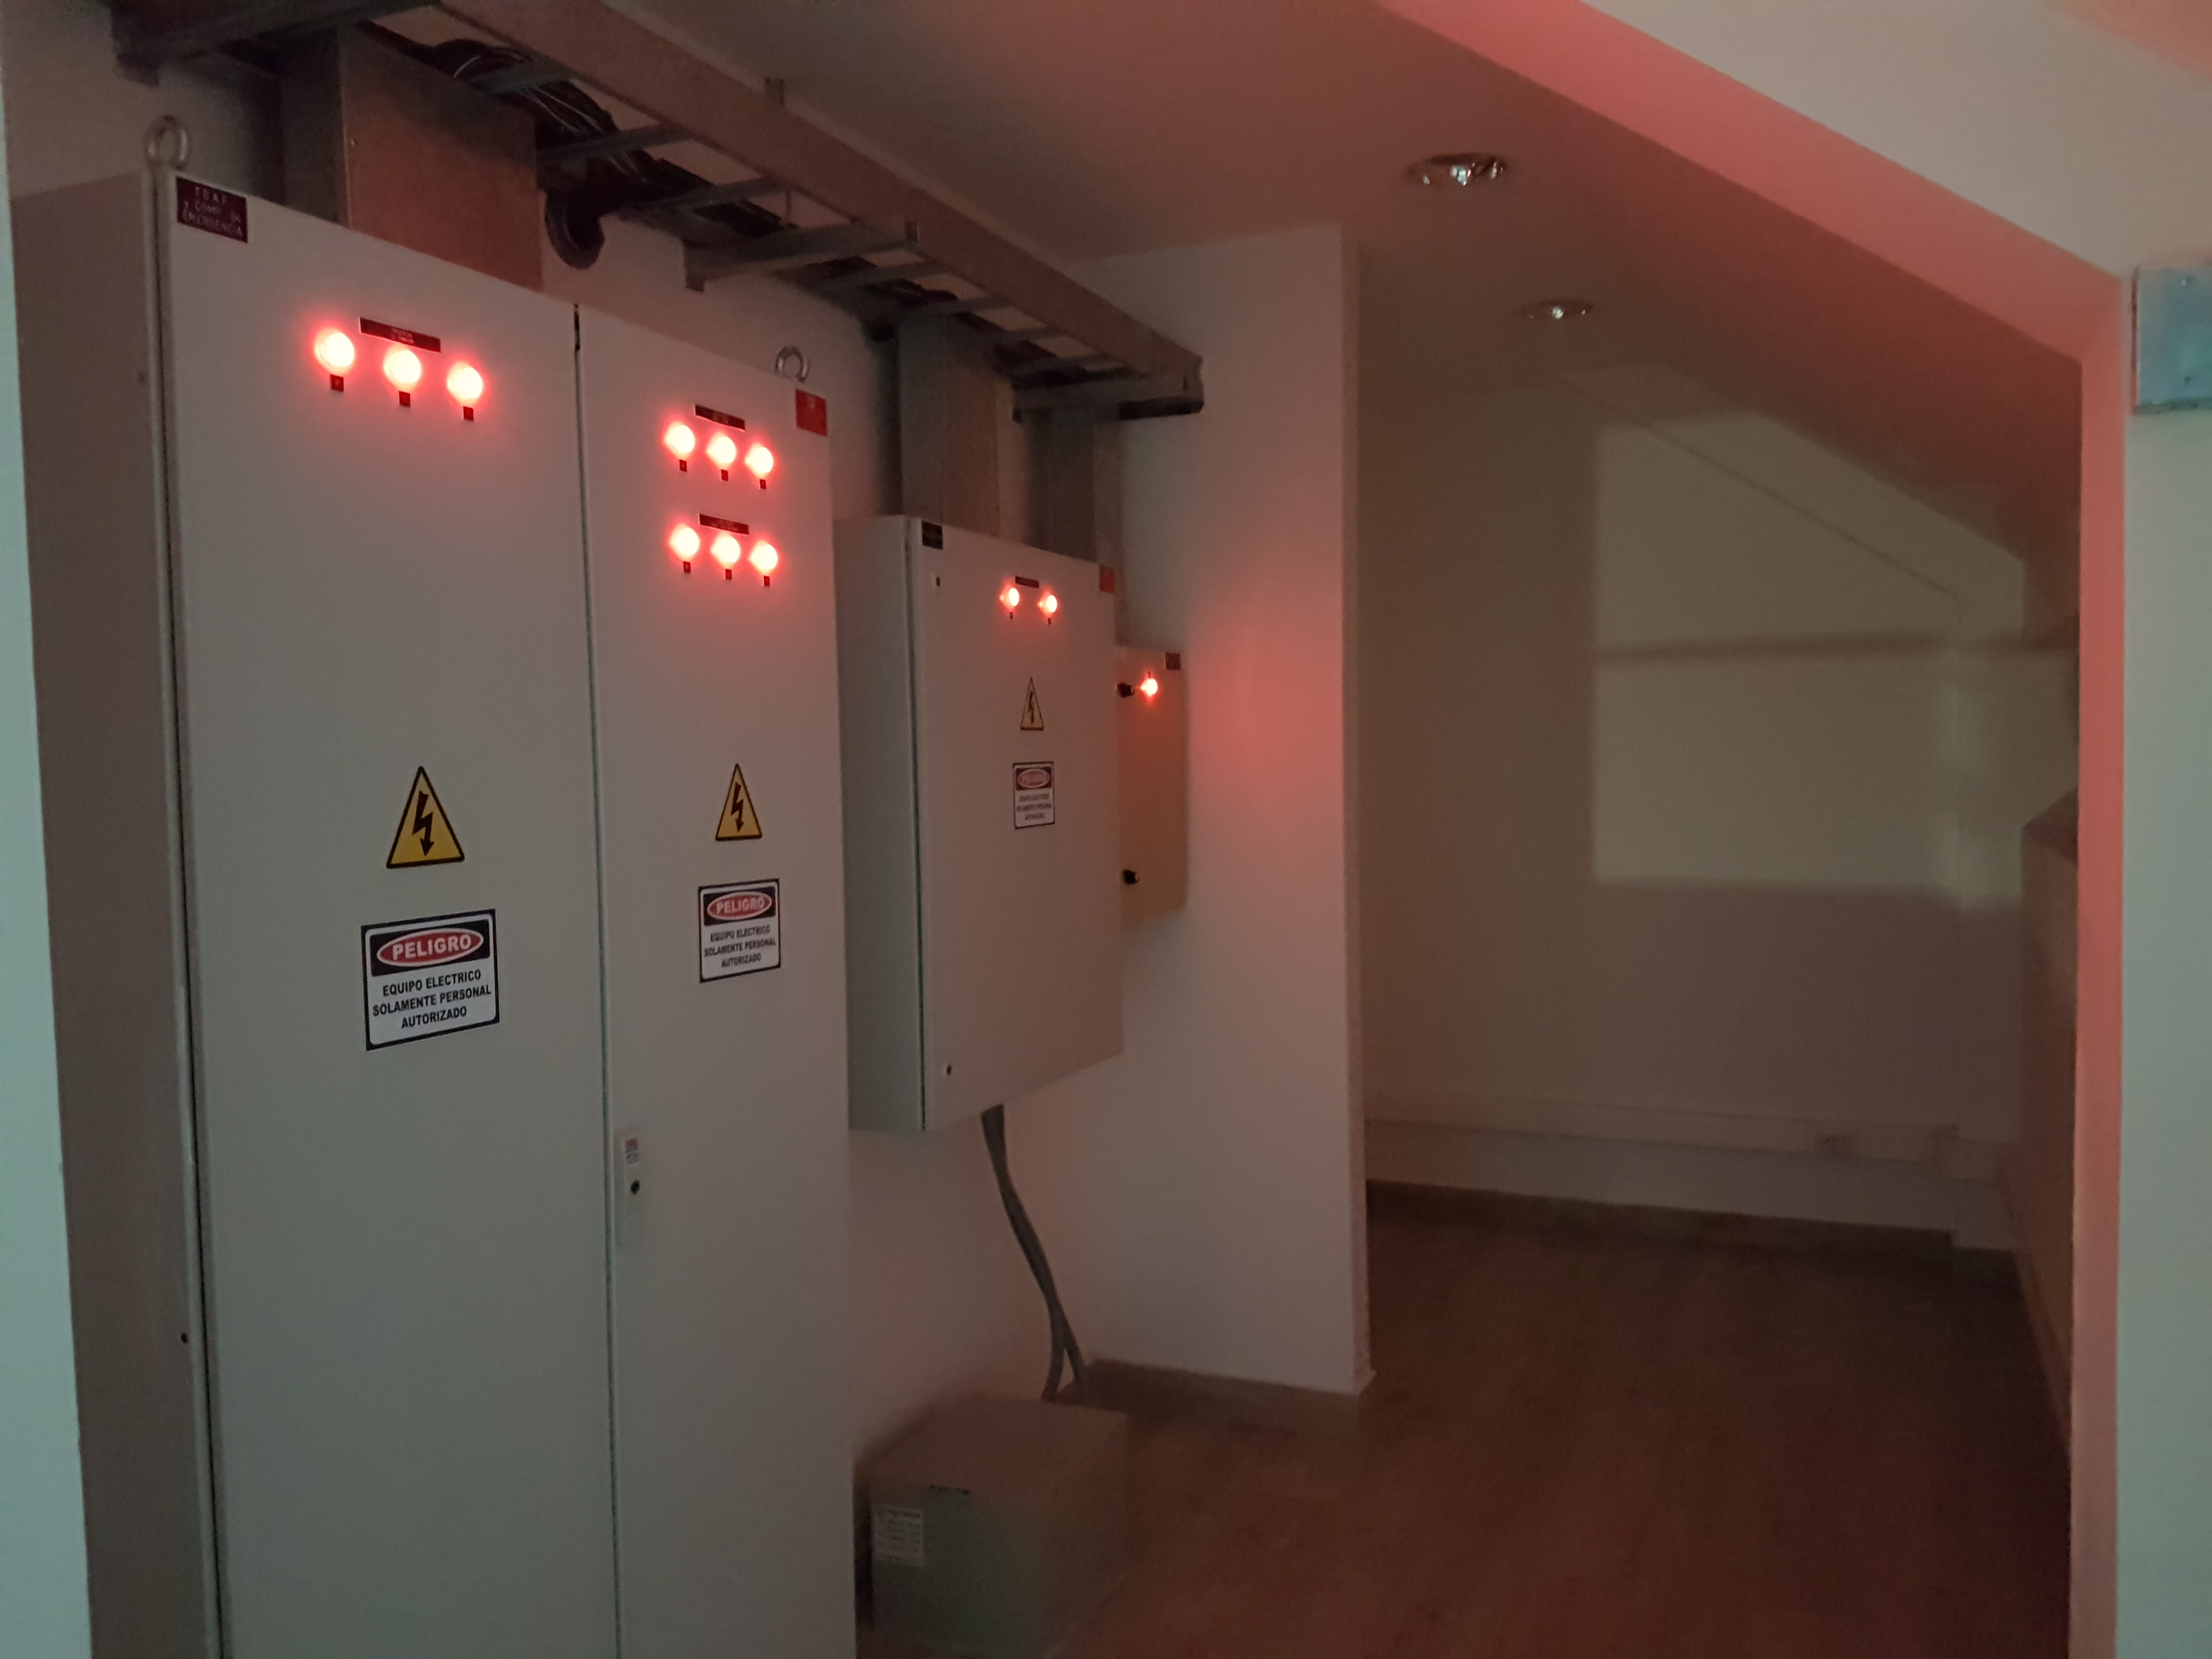

Summit Update. Besalco guarantee period

Summit site construction site status in April, 2018. General Contractor Besalco is completing punch list items.

Credit: Rubin Observatory/NSF/AURA